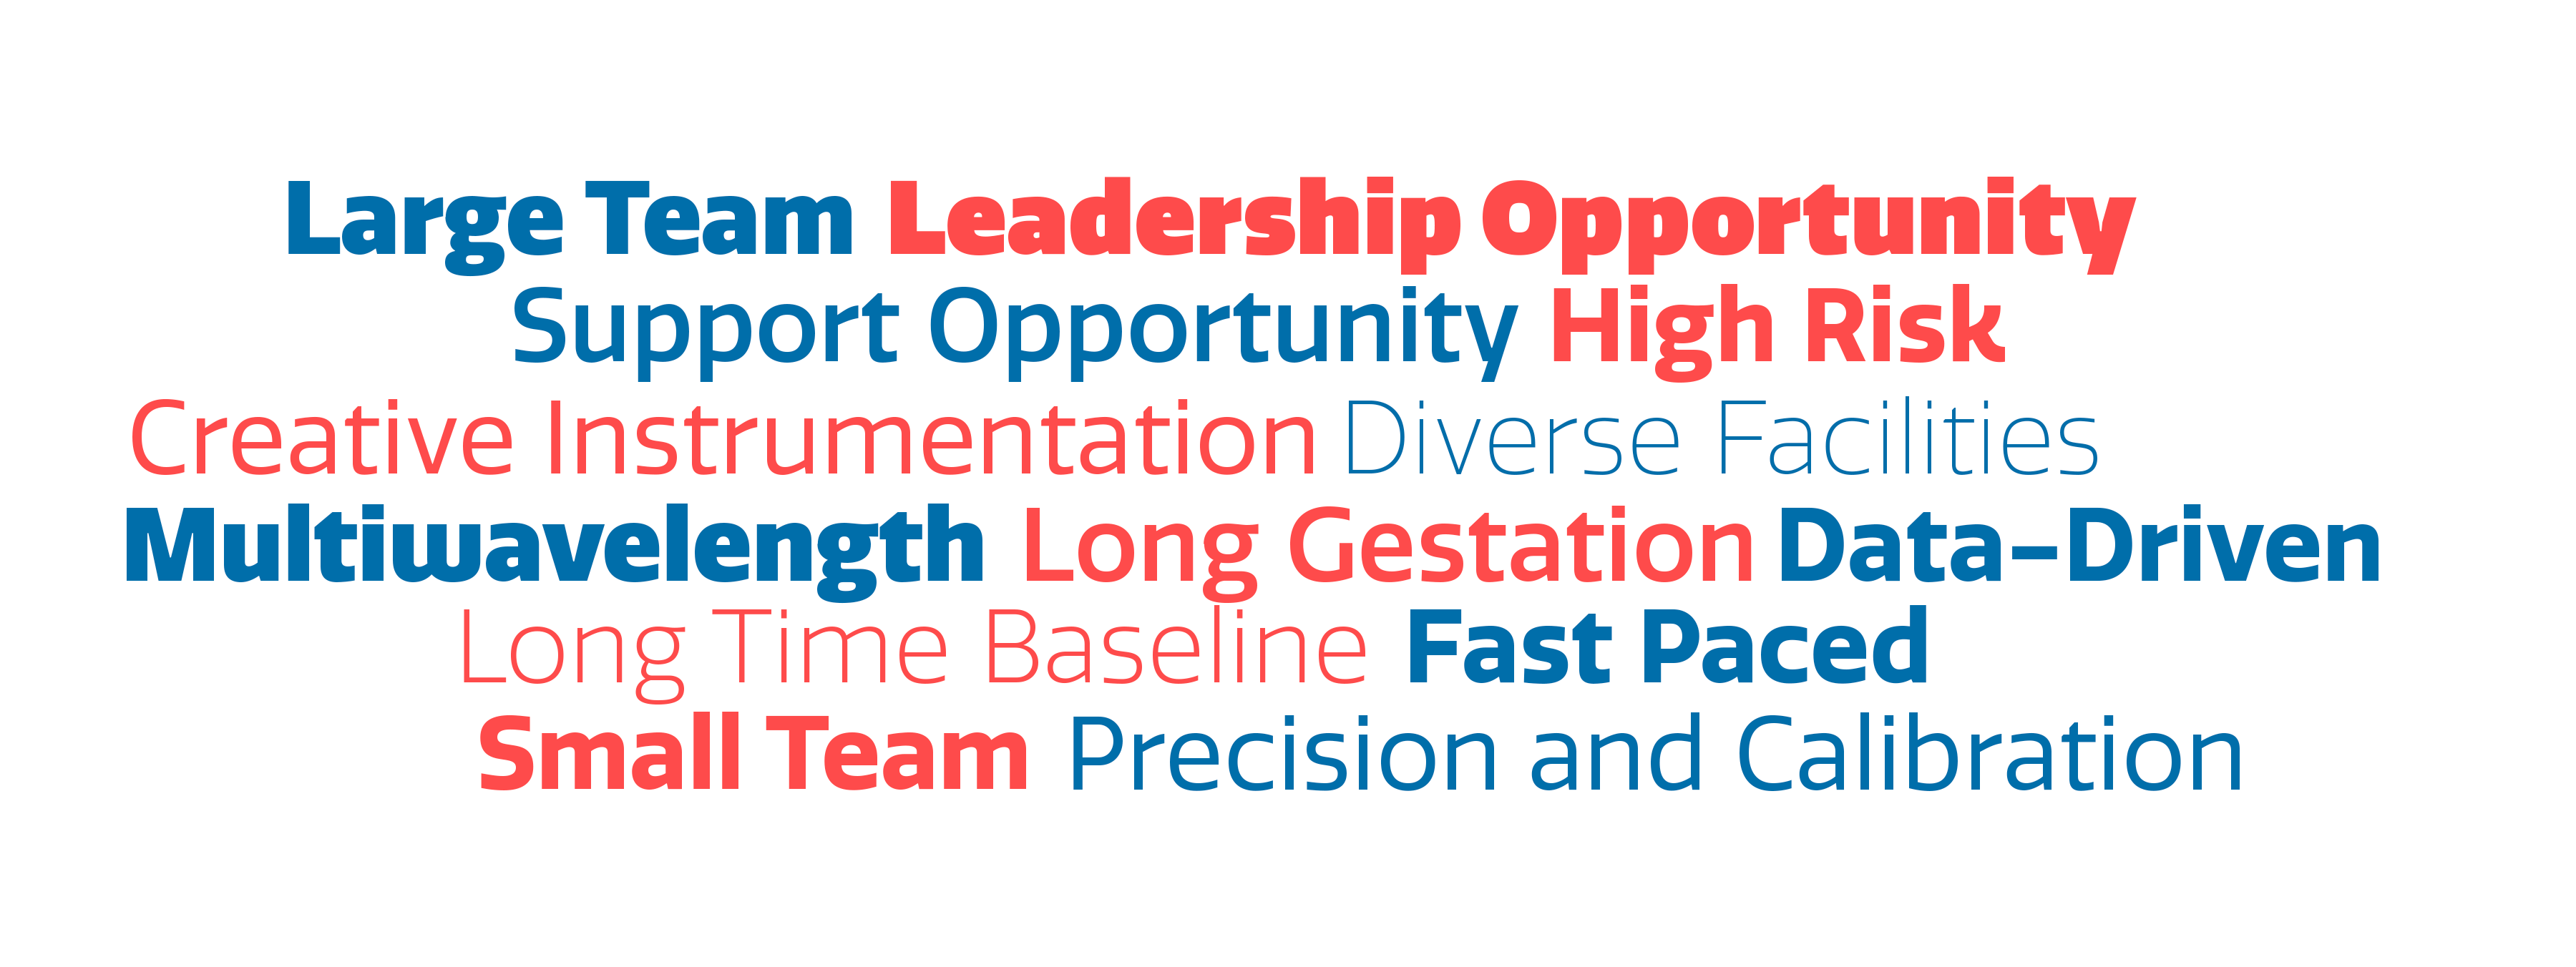

NOIRLab Science Wordcloud

NOIRLab science wordcloud. Part of the Foundational Diagrams collection.

Credit: NOIRLab/NSF/AURA